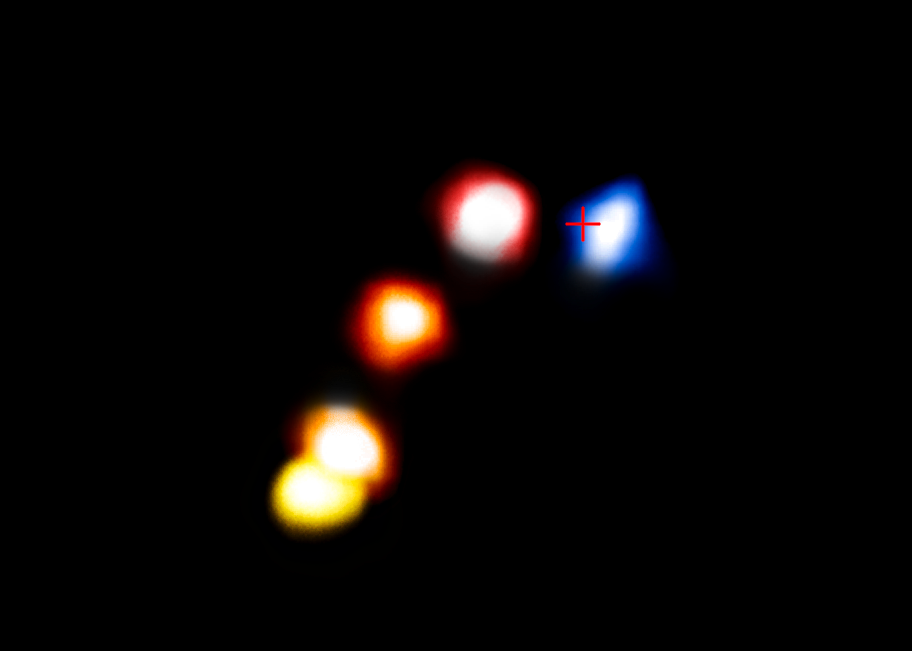

The dusty cloud G2 passes the supermassive black hole at the centre of the Milky Way

This composite image shows the motion of the dusty cloud G2 as it closes in on, and then passes, the supermassive black hole at the centre of the Milky Way.

These new observations with ESO’s VLT have shown that the cloud appears to have survived its close encounter with the black hole and remains a compact object that is not significantly extended.

In this image the position of the cloud in the years 2006, 2010, 2012 and February and September 2014 are shown, from left to right. The blobs have been colourised to show the motion of the cloud, red indicated that the object is receding and blue approaching. The cross marks the position of the supermassive black hole.

Credit: ESO/A. Eckart